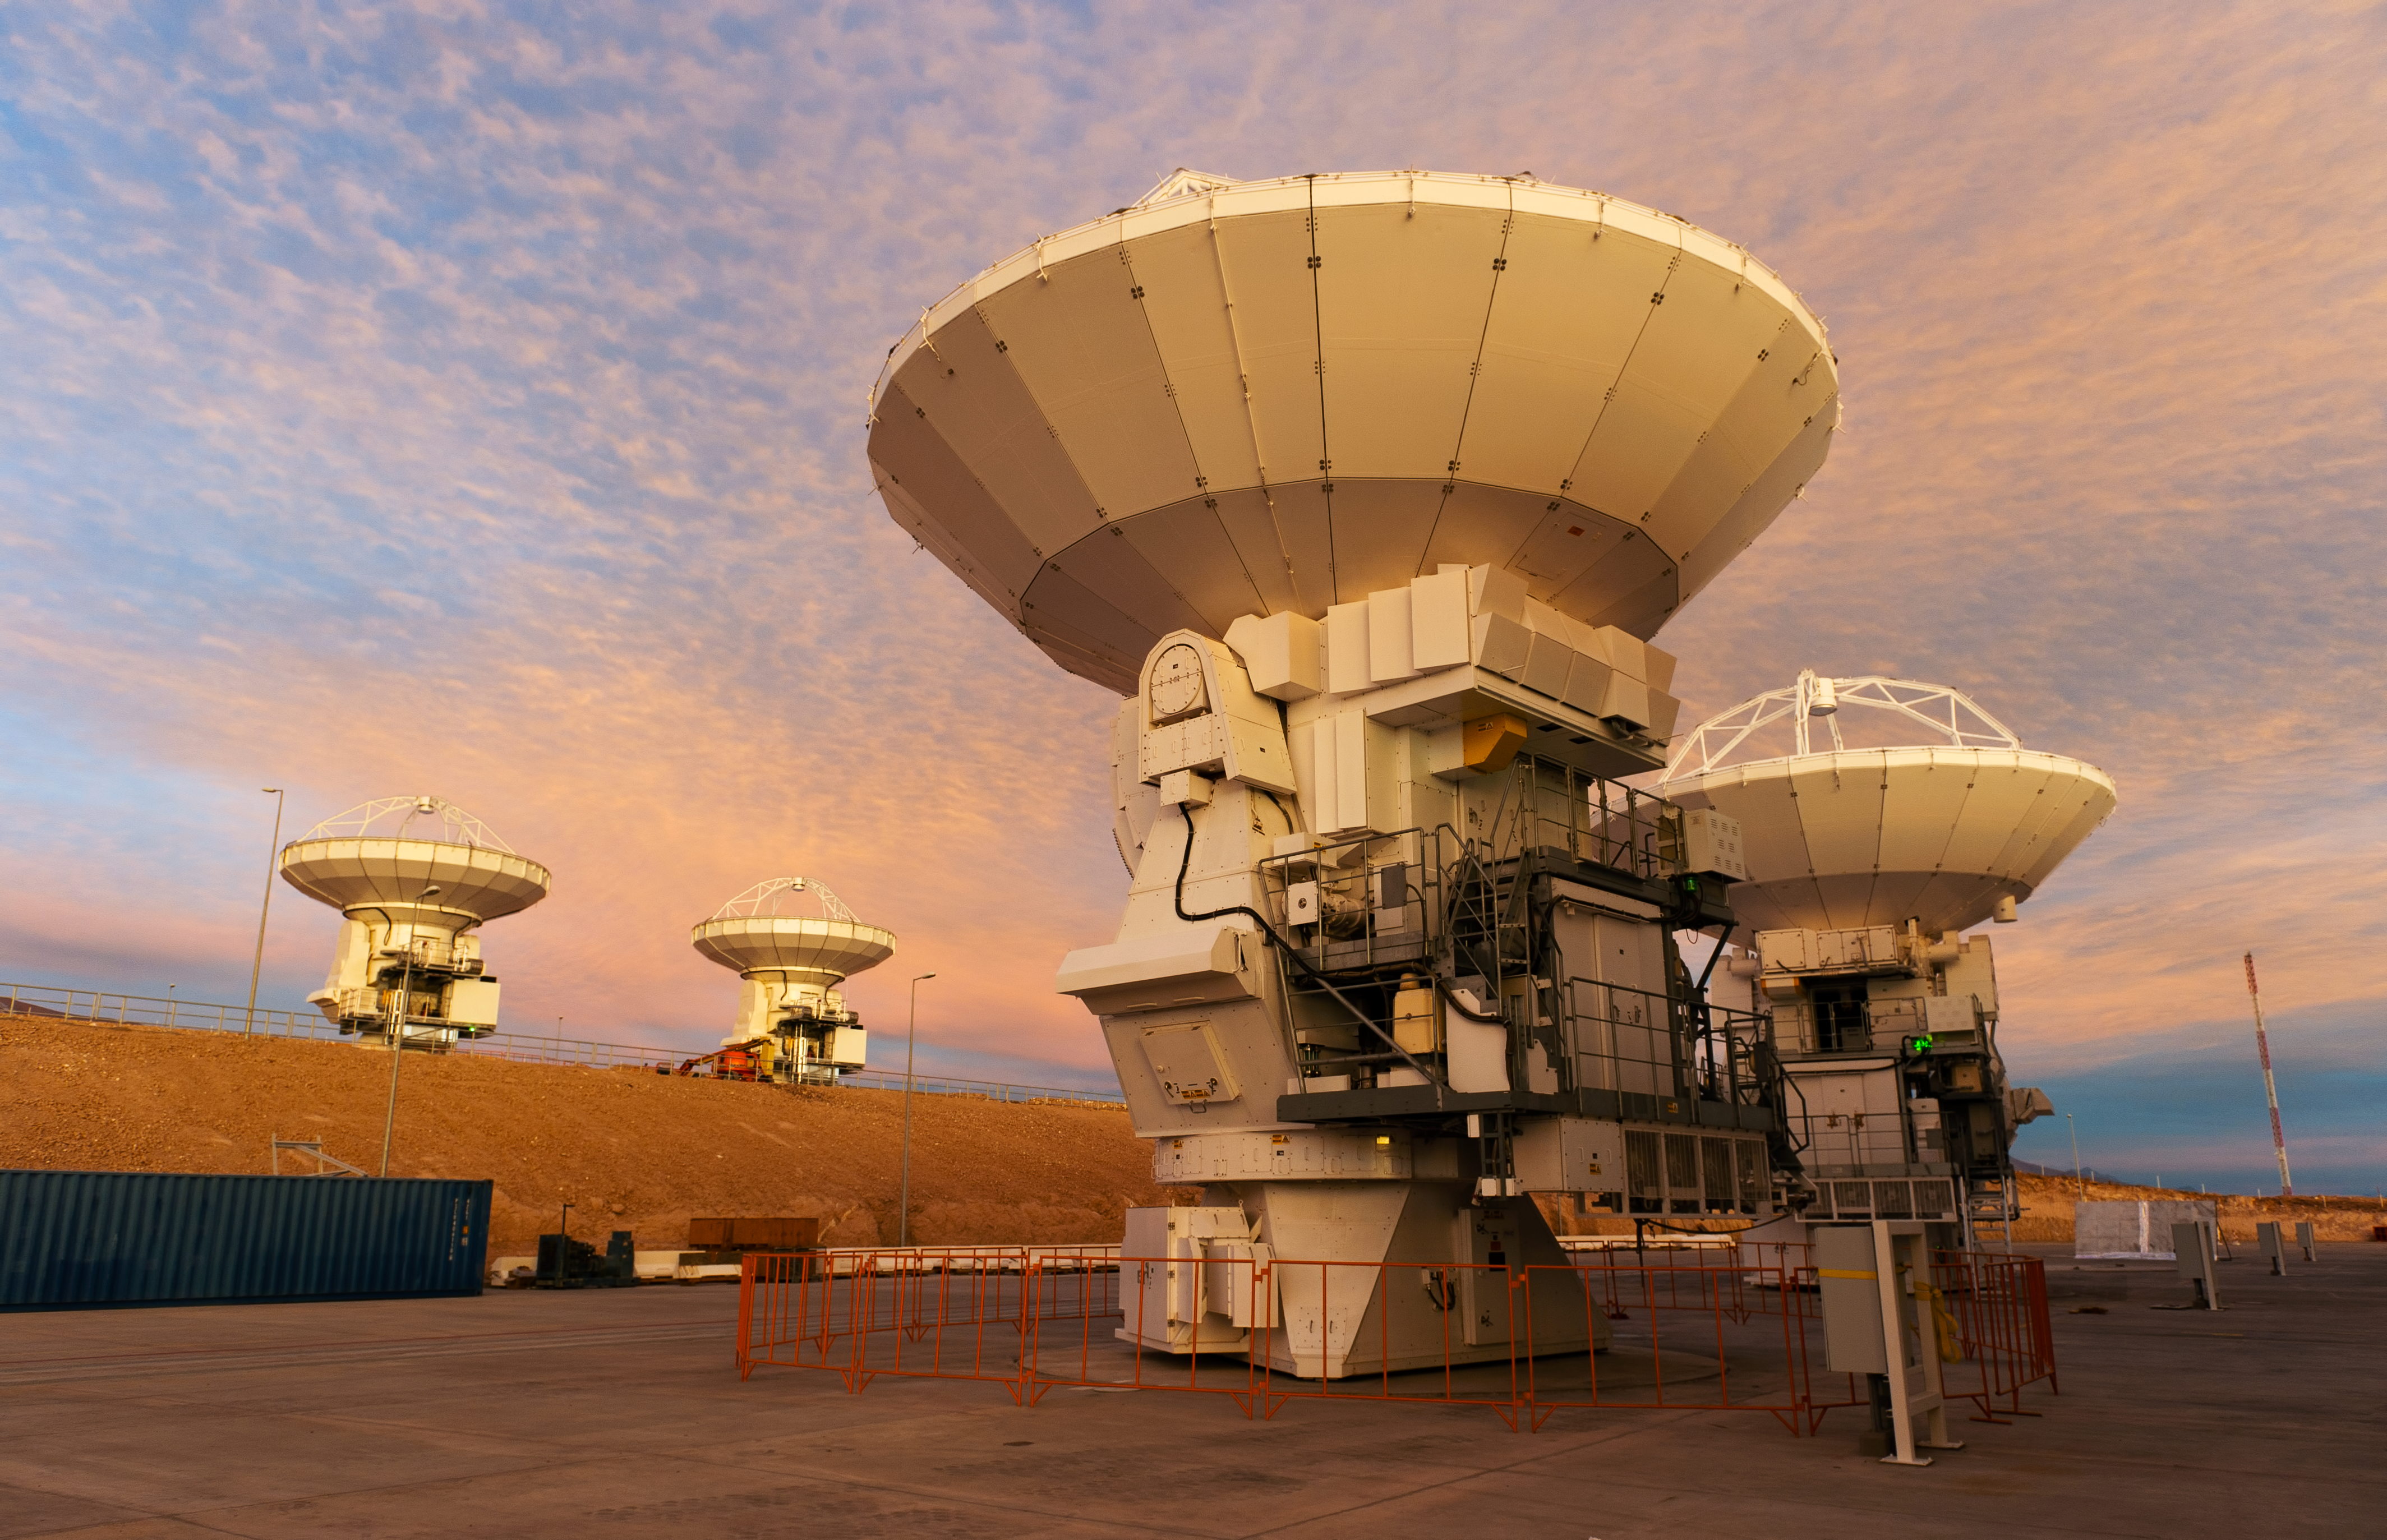

Dramatic sunset over the ALMA OSF

In this picture, taken at sunset looking toward the southeast, are four ALMA antennas at the Operations Support Facility (OSF). The OSF is located at 2900 metres altitude on the road to the 5000-metre-high Chajnantor plateau, near San Pedro de Atacama in the II Region of Chile. ALMA, the Atacama Large Millimeter/submillimeter Array, is the largest astronomical project in existence and is a truly global partnership of Europe, North America and East Asia in cooperation with the Republic of Chile. ESO is the European partner in ALMA. The ALMA array will initially be composed of 66 antennas, provided by the different partners. When the antennas are delivered by the partners to ALMA, they are tested and inspected for their final acceptance.

Credit: ESO/José Francisco Salgado (josefrancisco.org)